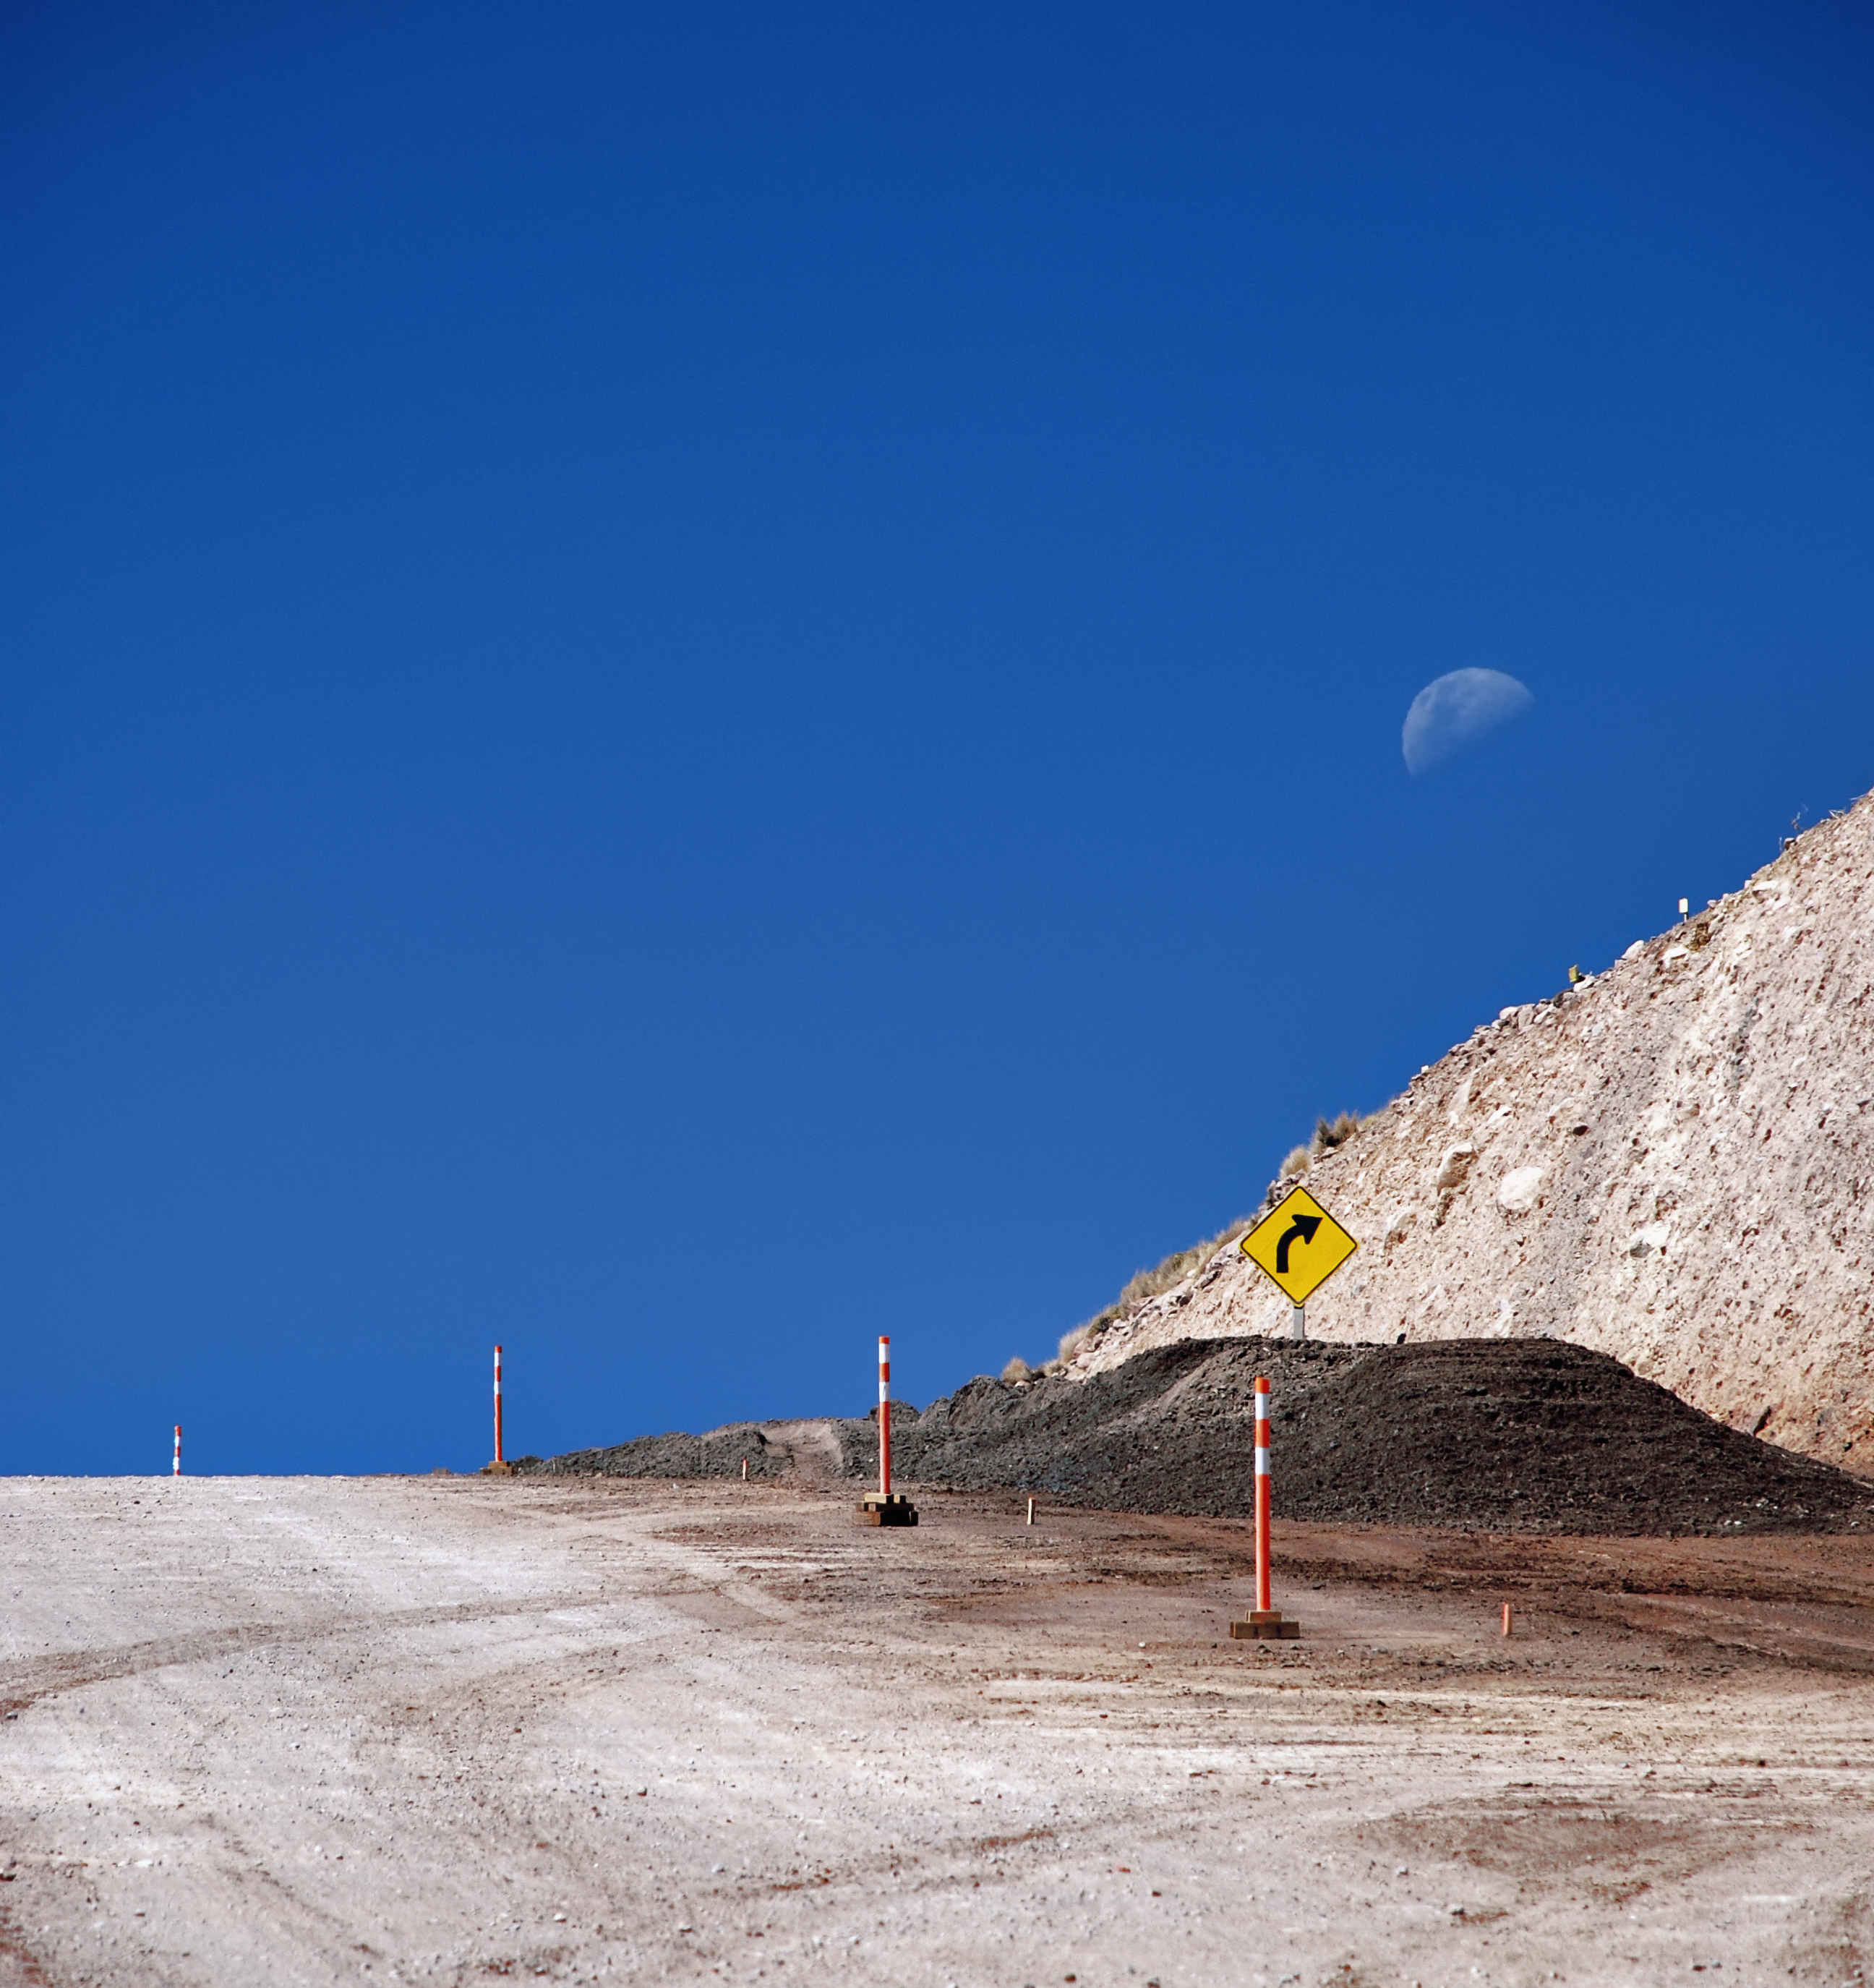

Moon over the road to ALMA

The Moon sits at a complimentary angle to a rocky slope on the road to ALMA.

Credit: C. Duran/ESO